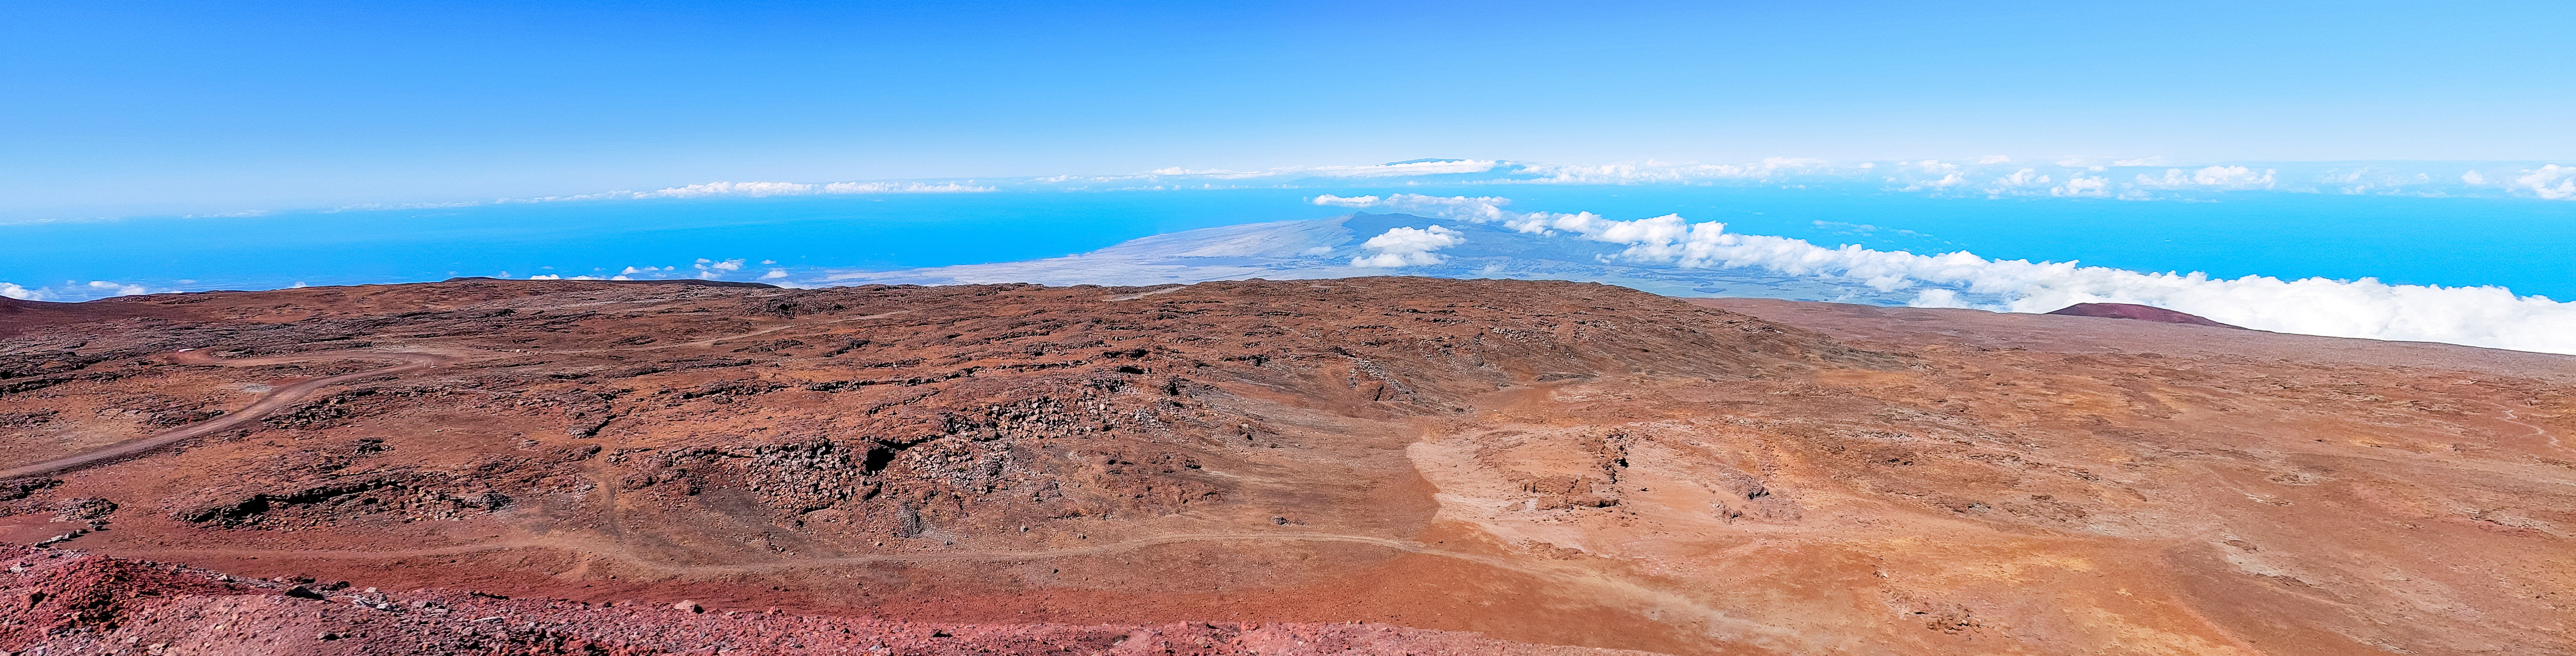

The Summit of Maunakea

The summit of Maunakea in Hawaiʻi.

Credit: NOIRLab/NSF/AURA/L.L. Christensen